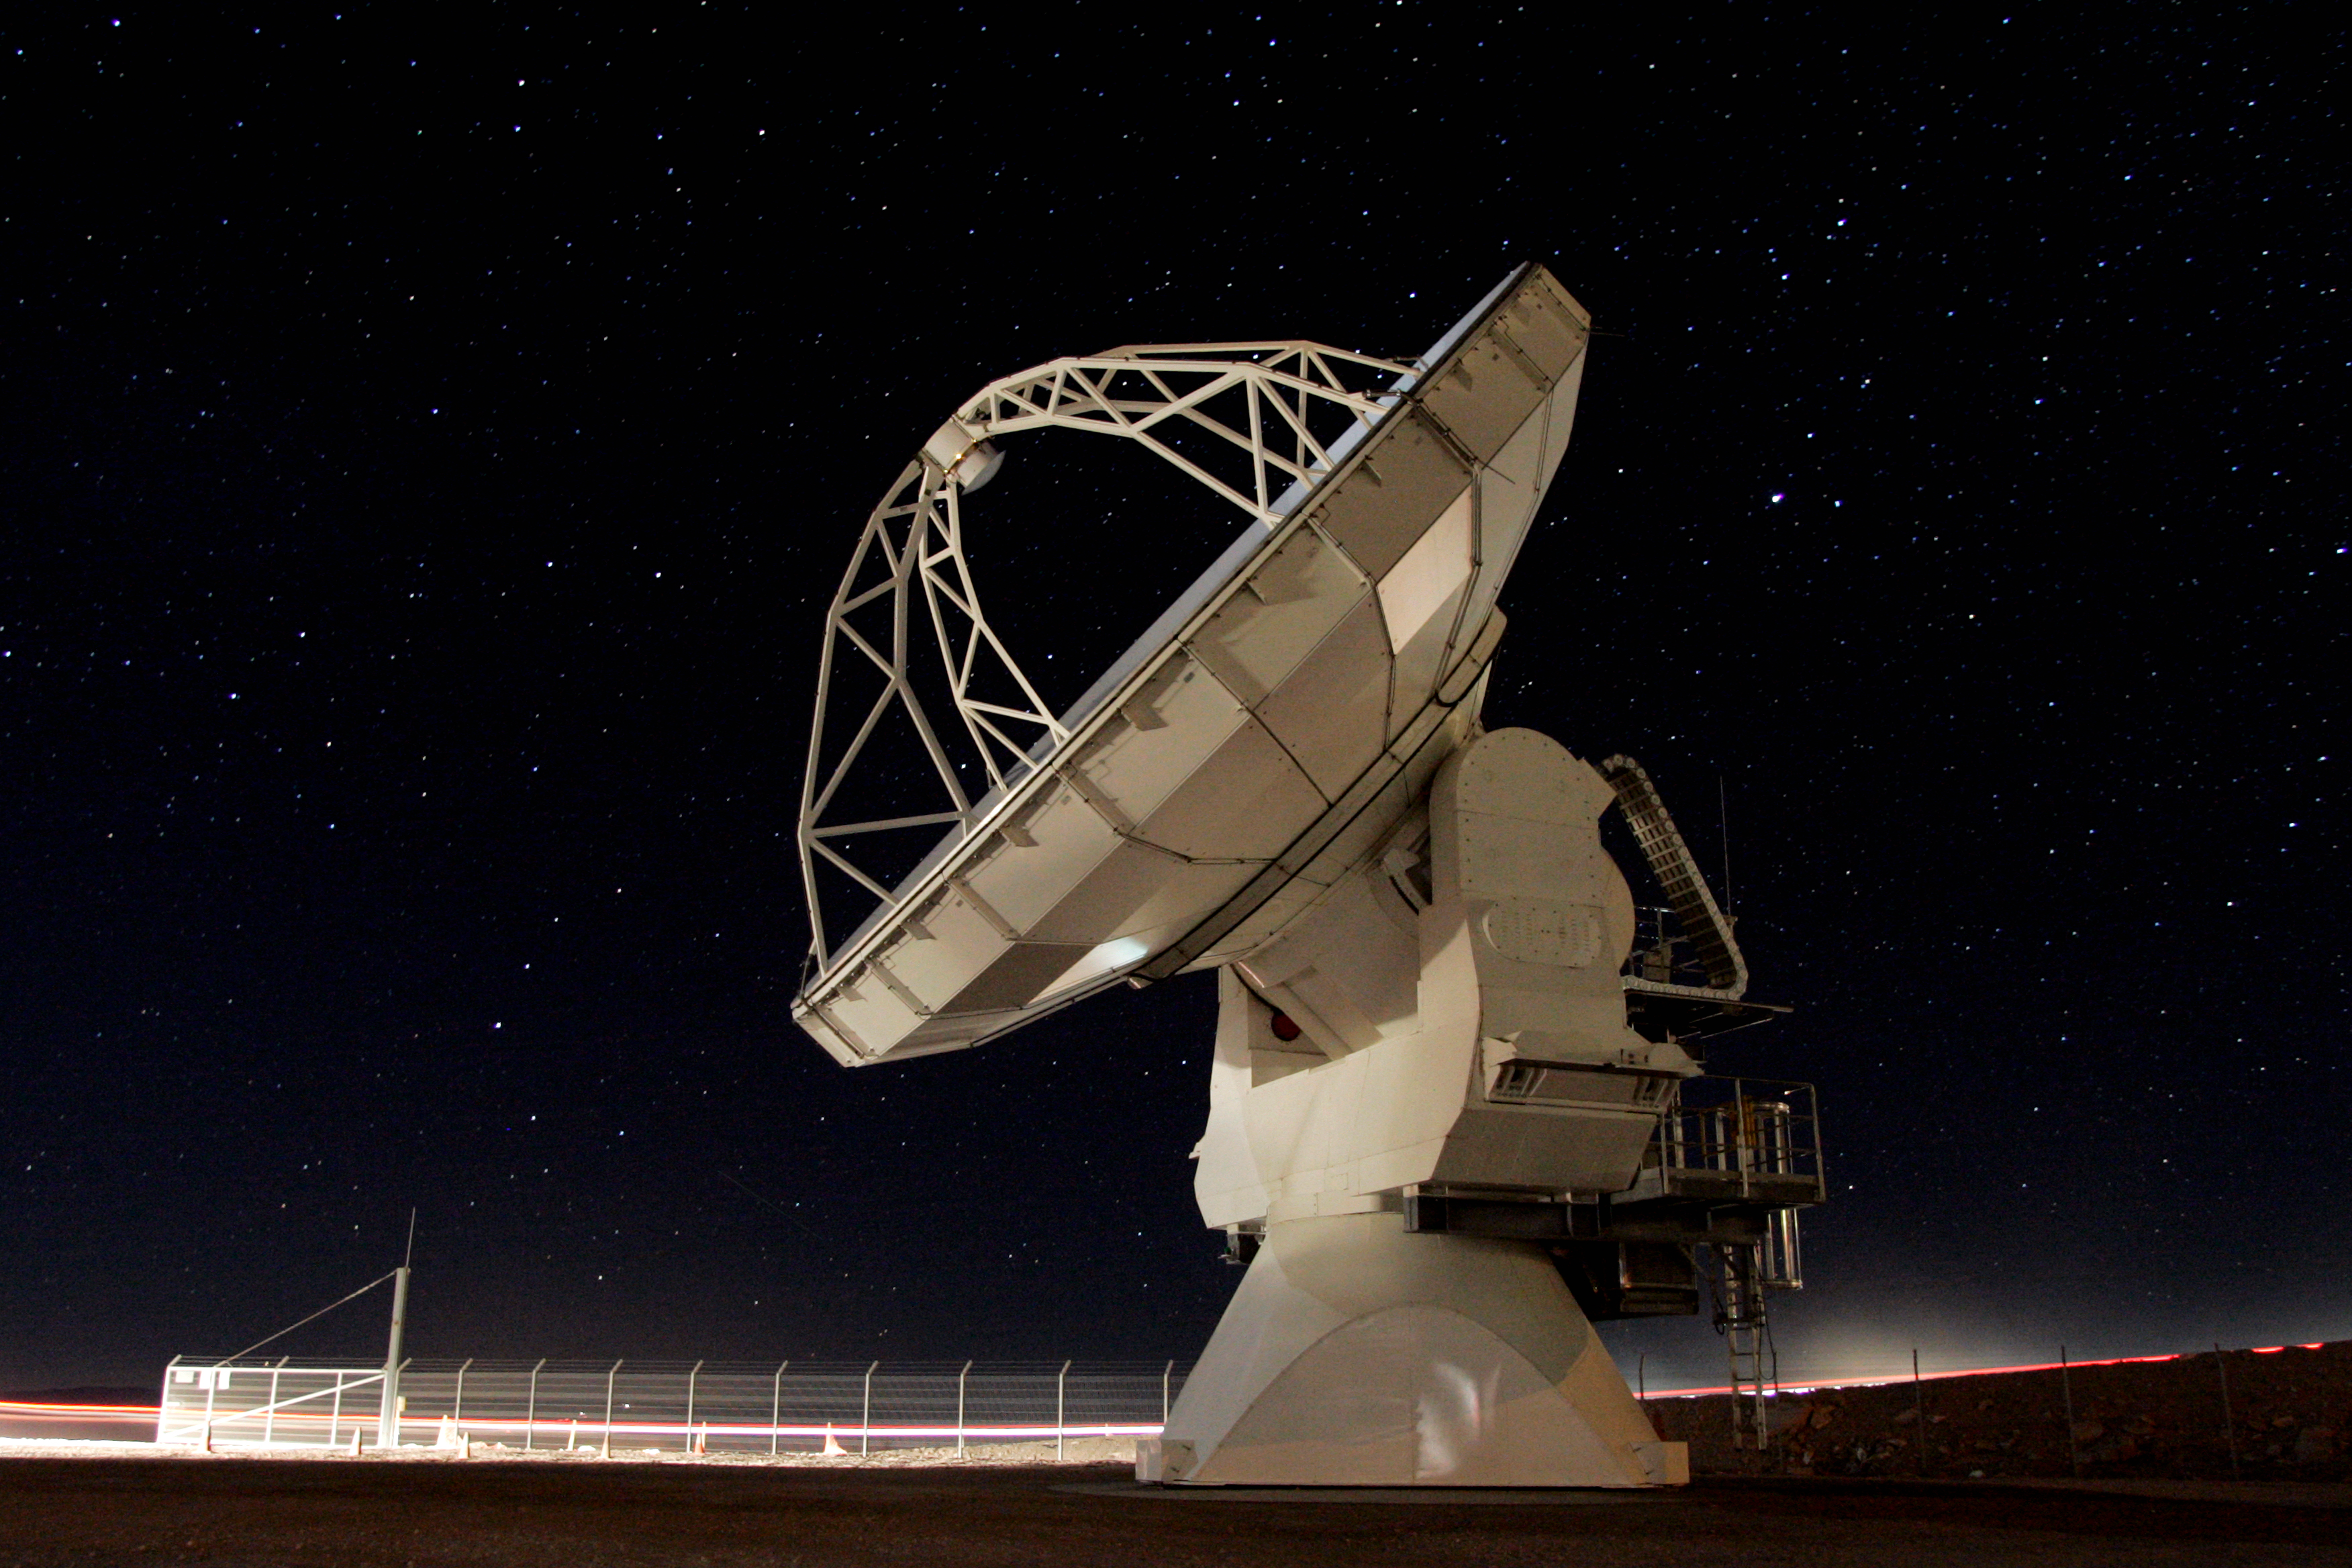

Antenna being tested

Antenna being tested before going up to the high site.

Credit: ALMA (ESO/NAOJ/NRAO)